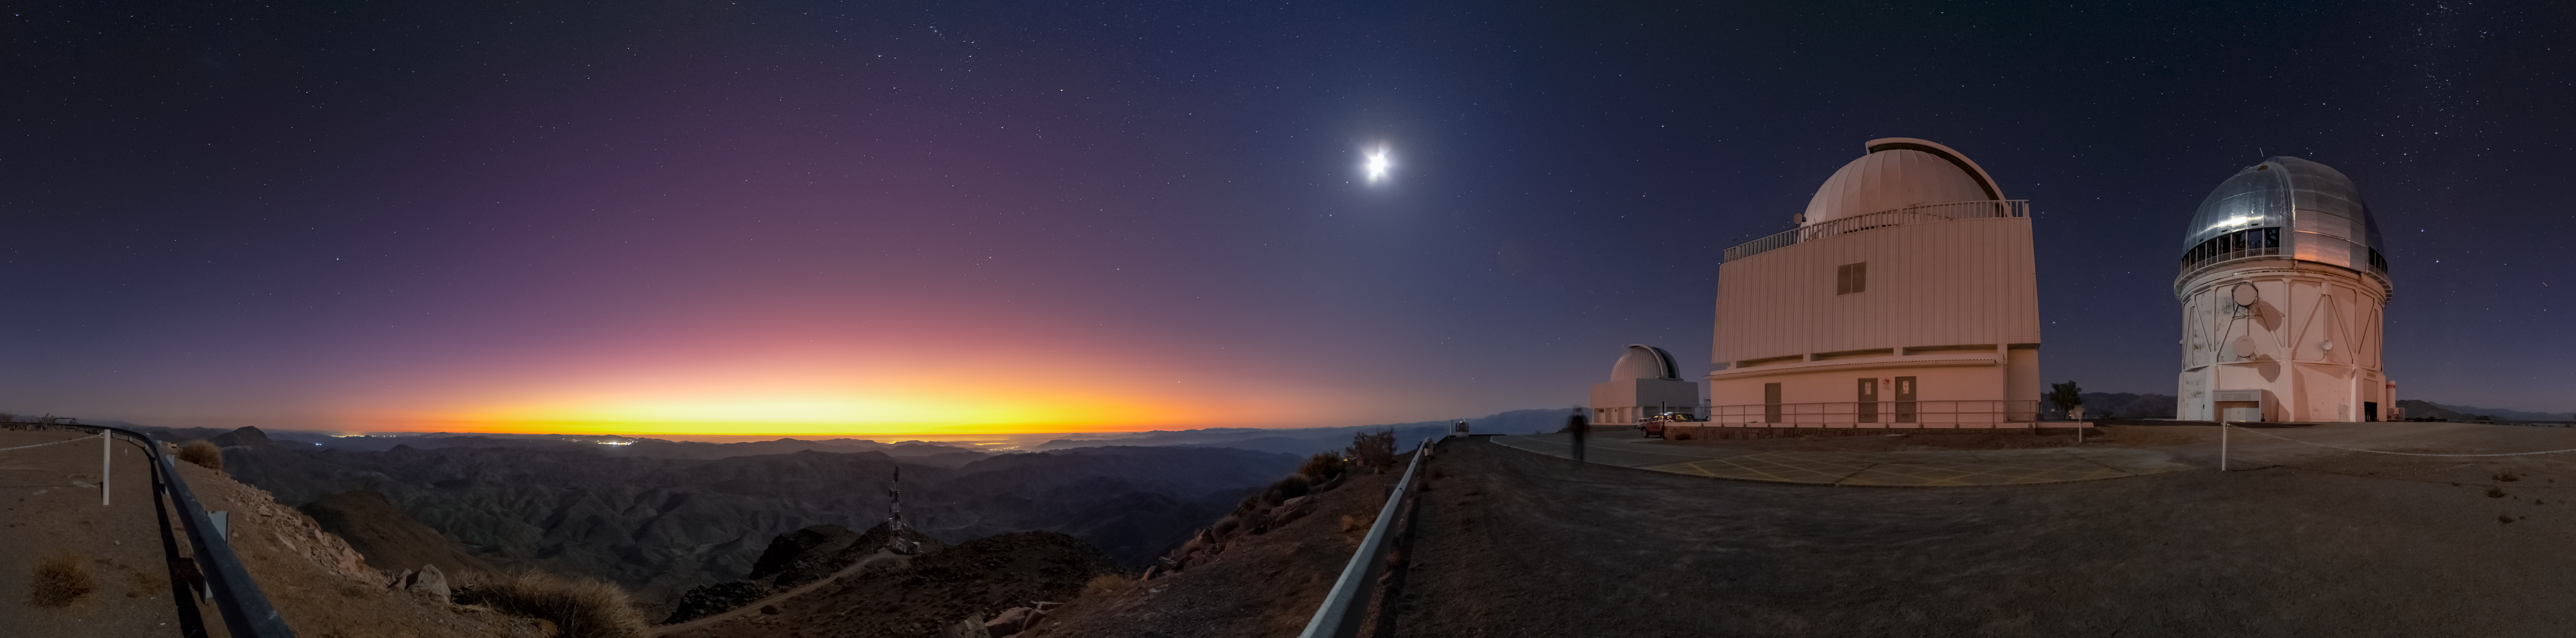

Sunset on Cerro Tololo Panorama

The sunset as seen in this panorama from Cerro Tololo. Seen in shot are the Virtor M. Blanco 4-meter Telescope and the SMARTS 1.5-meter Telescope.

Credit: CTIO/NOIRLab/NSF/AURA/D. Munizaga